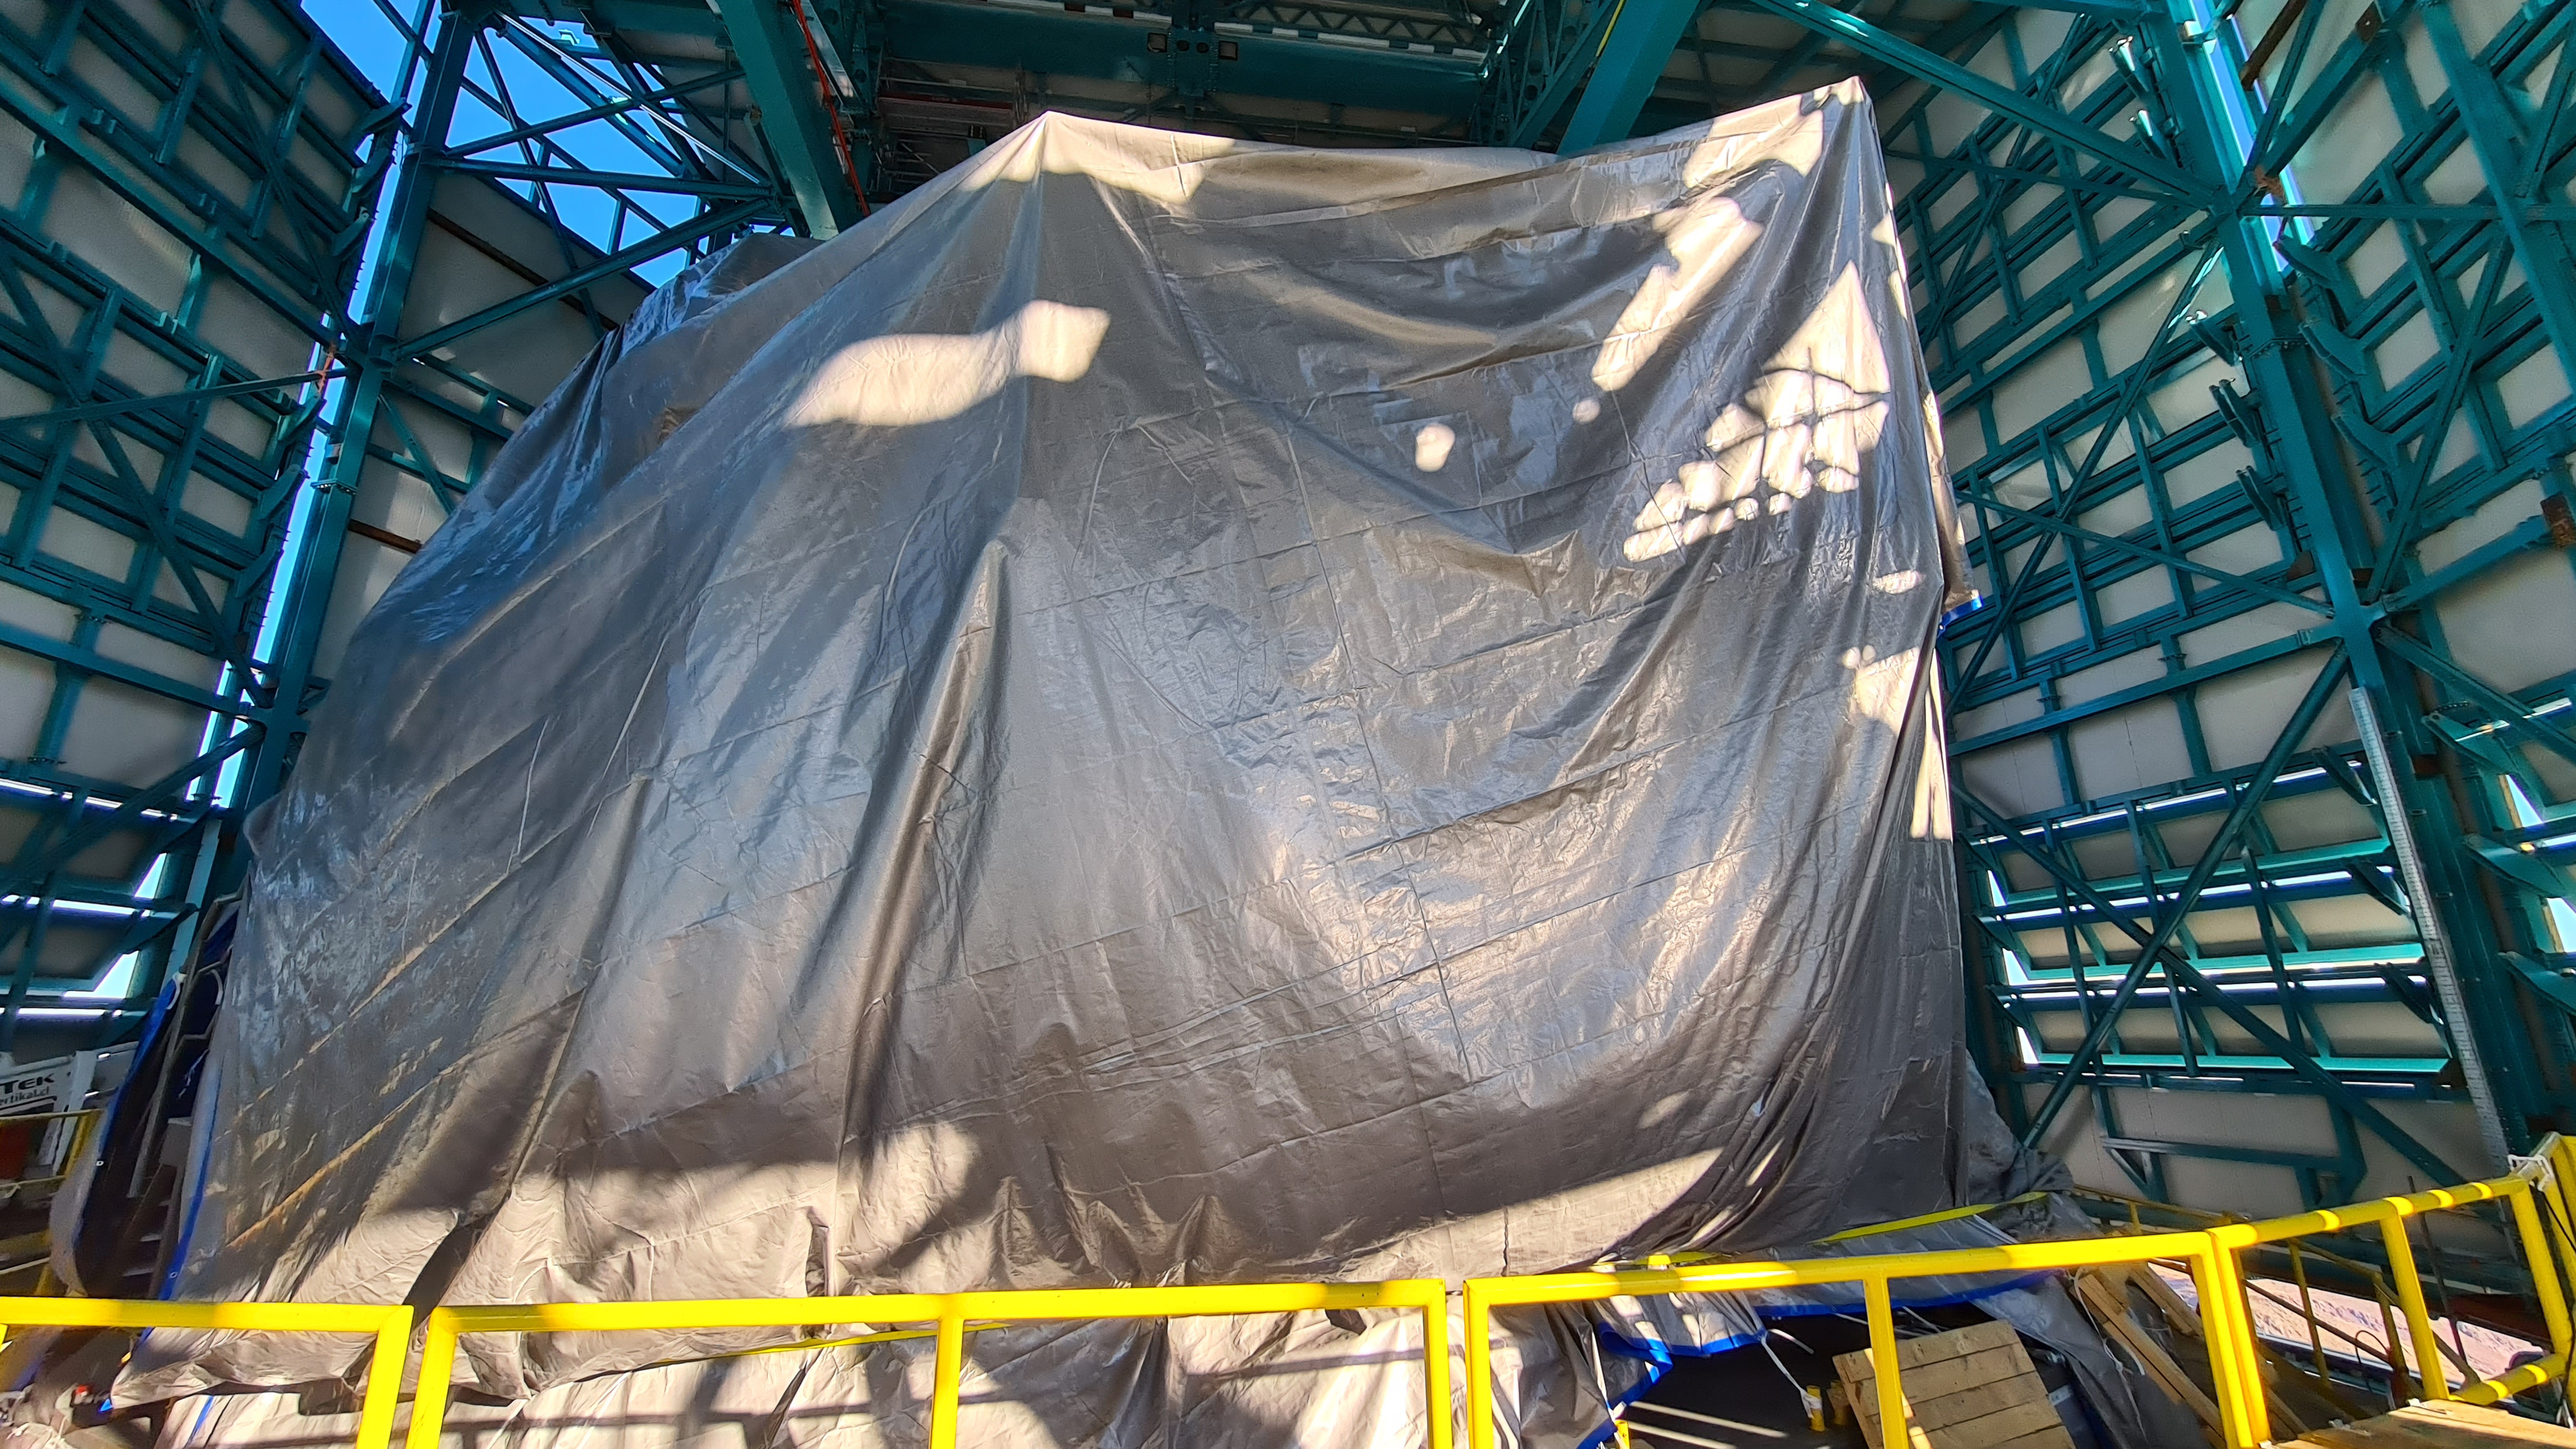

Summit Inspection May 26, 2020

A regular inspection of the Cerro Pachón construction site took place on May 26th. This visit included more work on the Dome and a detailed inspection of Telescope Mount Assembly (TMA) stored materials, as requested by TMA vendor Asturfeito.

Credit: Rubin Observatory/NSF/AURA